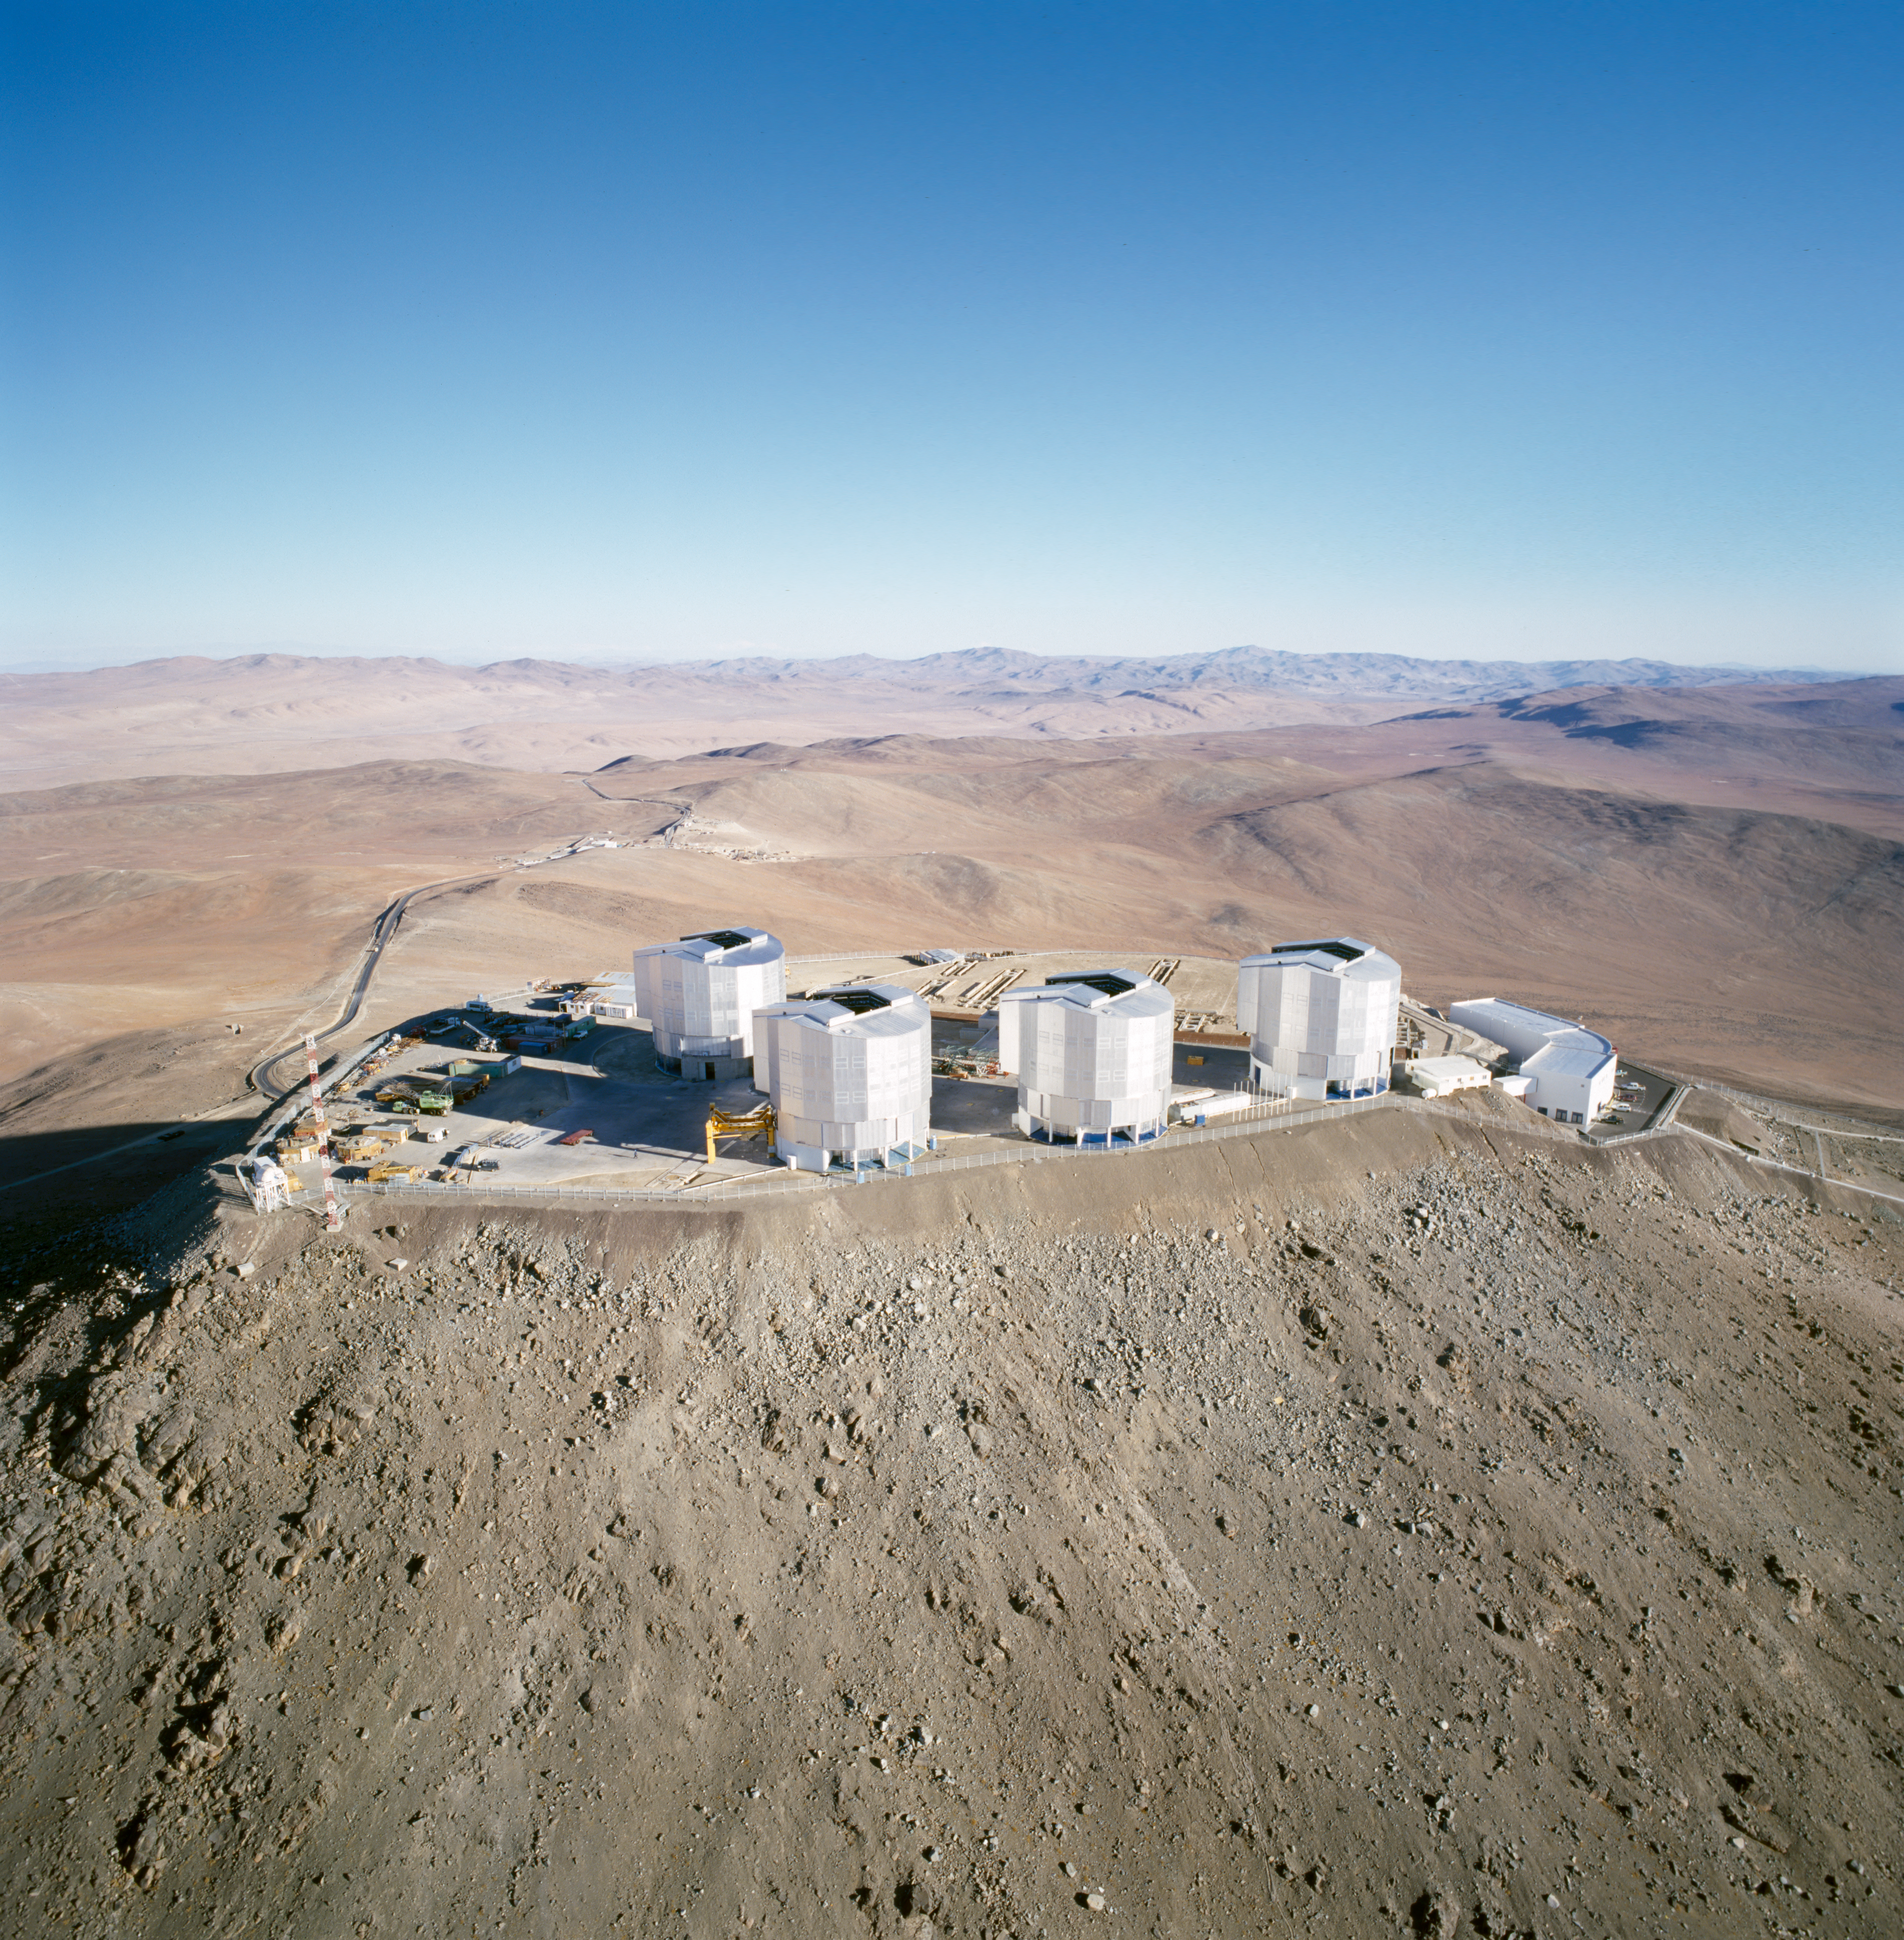

Paranal

A view of the Very Large Telescope at Paranal Observatory in the Chilean Atacama desert. The image was obtained in November 1999.

Credit: ESO